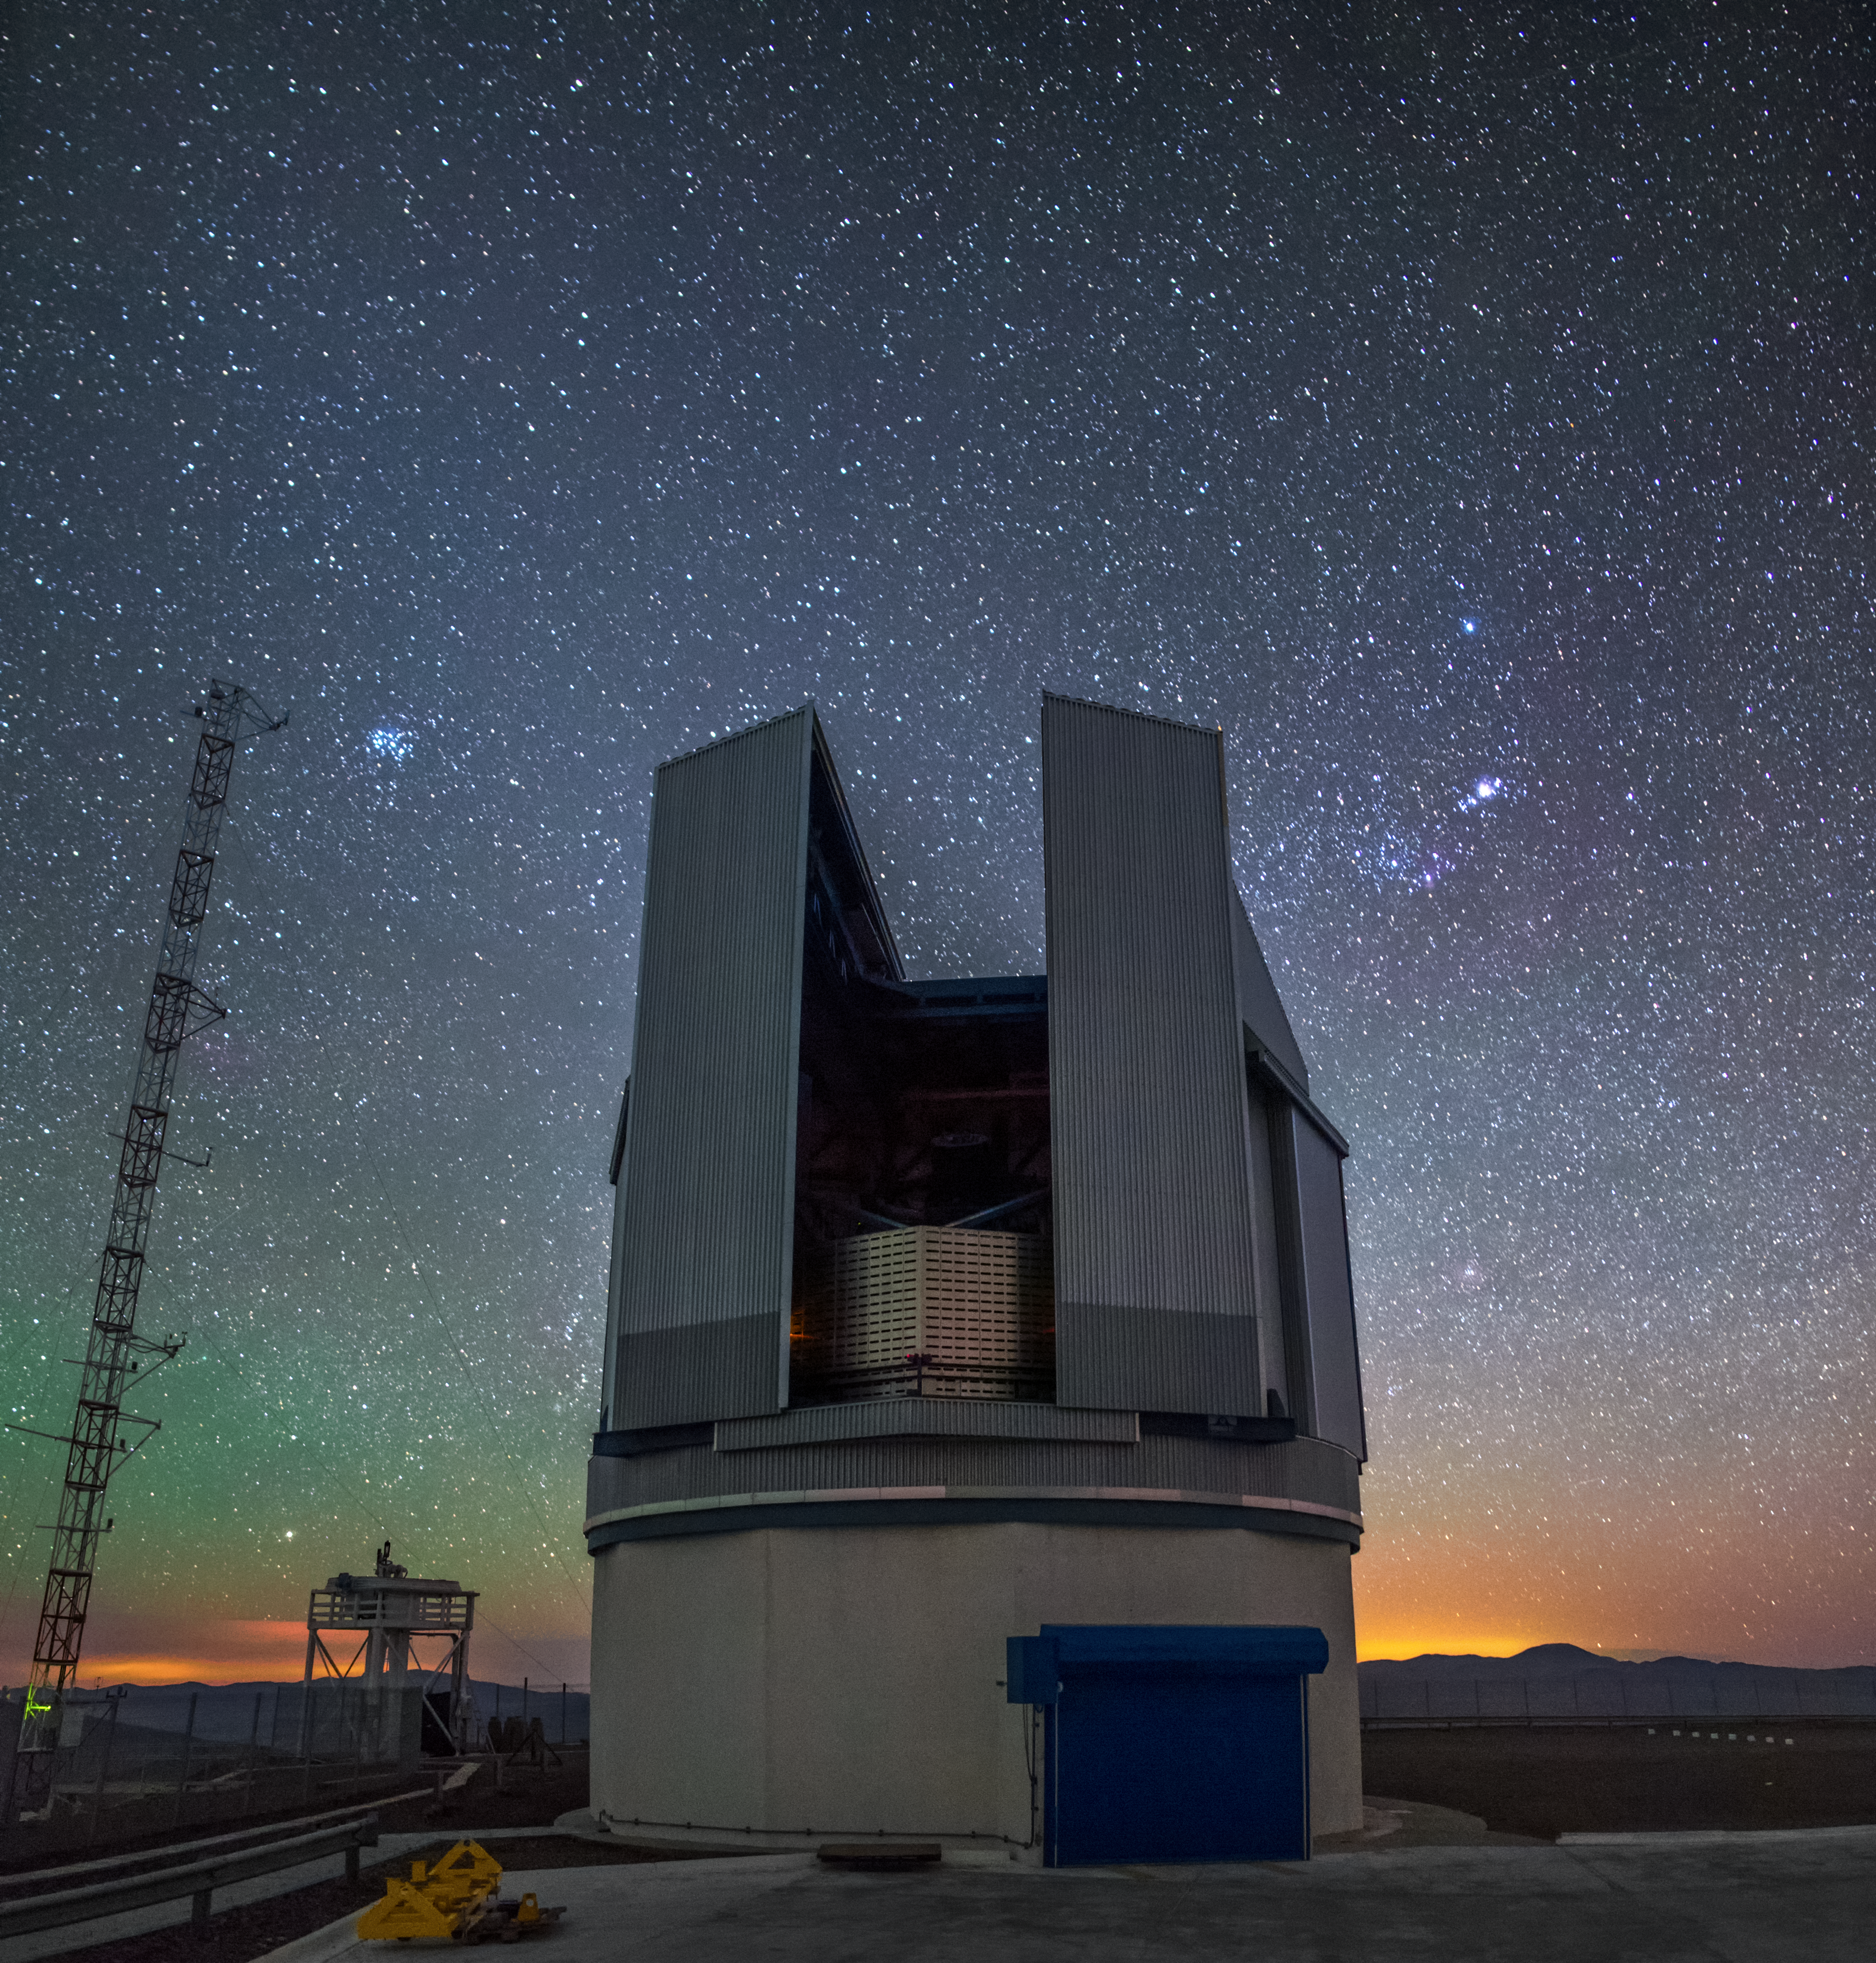

Roadside telescope

As the Sun sets behind the distant mountains and the sky glows with an ethereal green, the VST opens its doors to a night of observations. In the starry sky, the Pleiades and the Orion belt are easily recognizable on the left and right of the dome respectively.

Credit: A. Tudorica/ESO